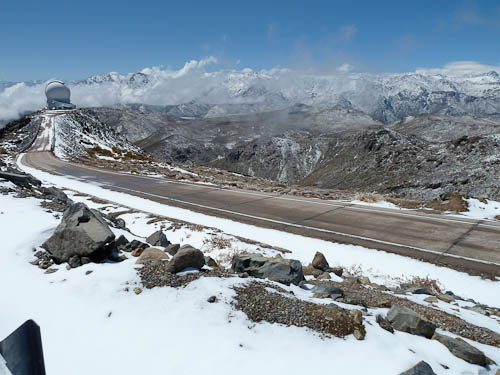

SOAR surrounded by snow

Gemini South's neighbor SOAR (Southern Astrophysical Research) Telescope, surrounded by the snow-capped Chilean Andes.

Credit: NOIRLab/Gemini Observatory/AURA